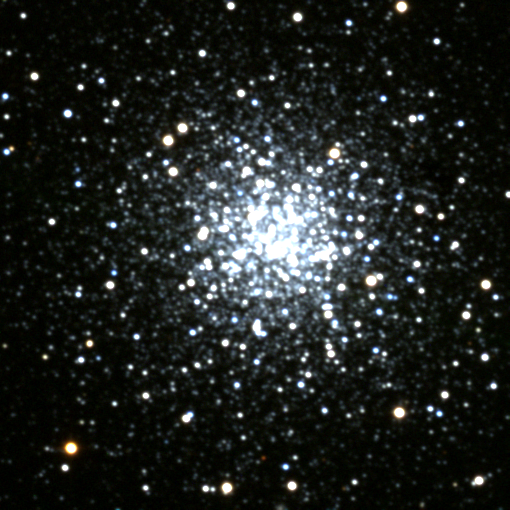

M68, NGC 4590

M68 is a globular cluster in the constellation of Hydra. M68 is somewhat less than forty thousand light-years away and is moving towards us quite rapidly (more than 100km/s). This picture is from the KPNO 0.9-meter telescope.

Credit: NOIRLab/NSF/AURA